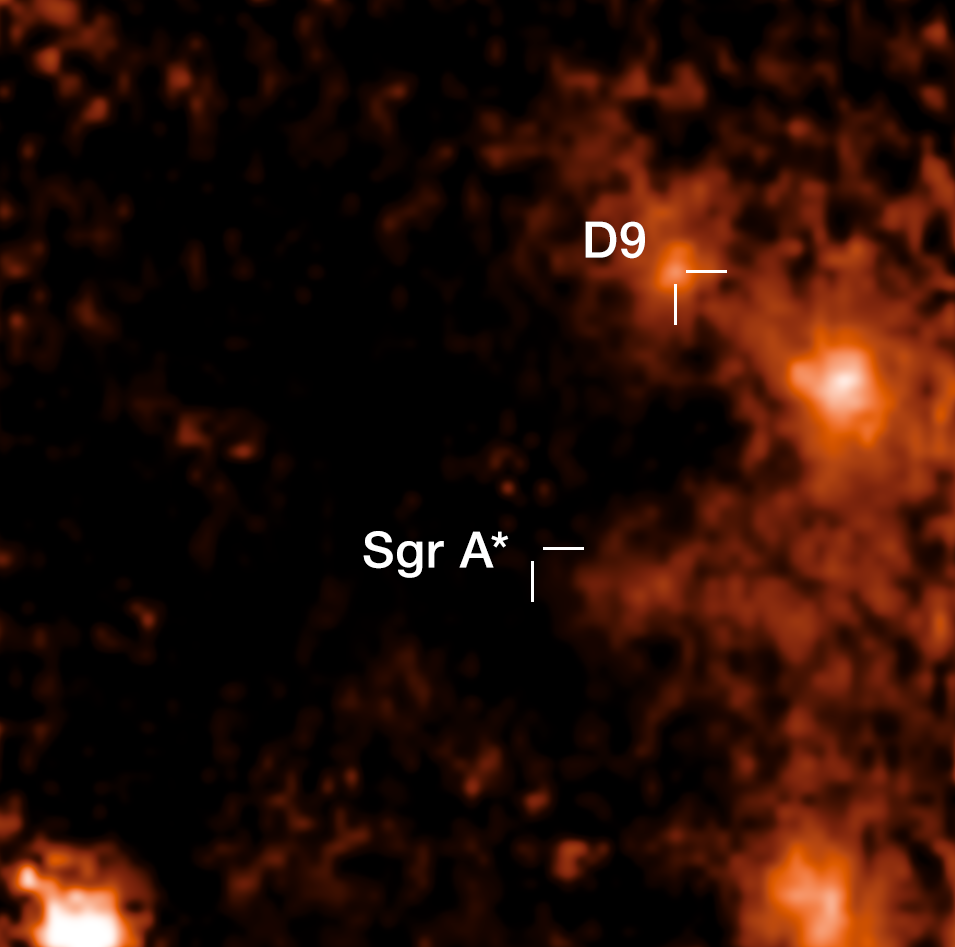

Image of the binary star D9 close to Sagittarius A* (annotated)

D9 is the first star pair ever found near Sagittarius A*, the supermassive black hole at the centre of the Milky Way. This image shows an emission line of hydrogen mapped by the SINFONI instrument on ESO’s Very Large Telescope. The instrument provides a spectrum for every single pixel; over the years, the emission around D9 was found to oscillate periodically towards red and blue wavelengths which revealed that D9 is actually two stars orbiting each other.

Credit: ESO/F. Peißker et al.